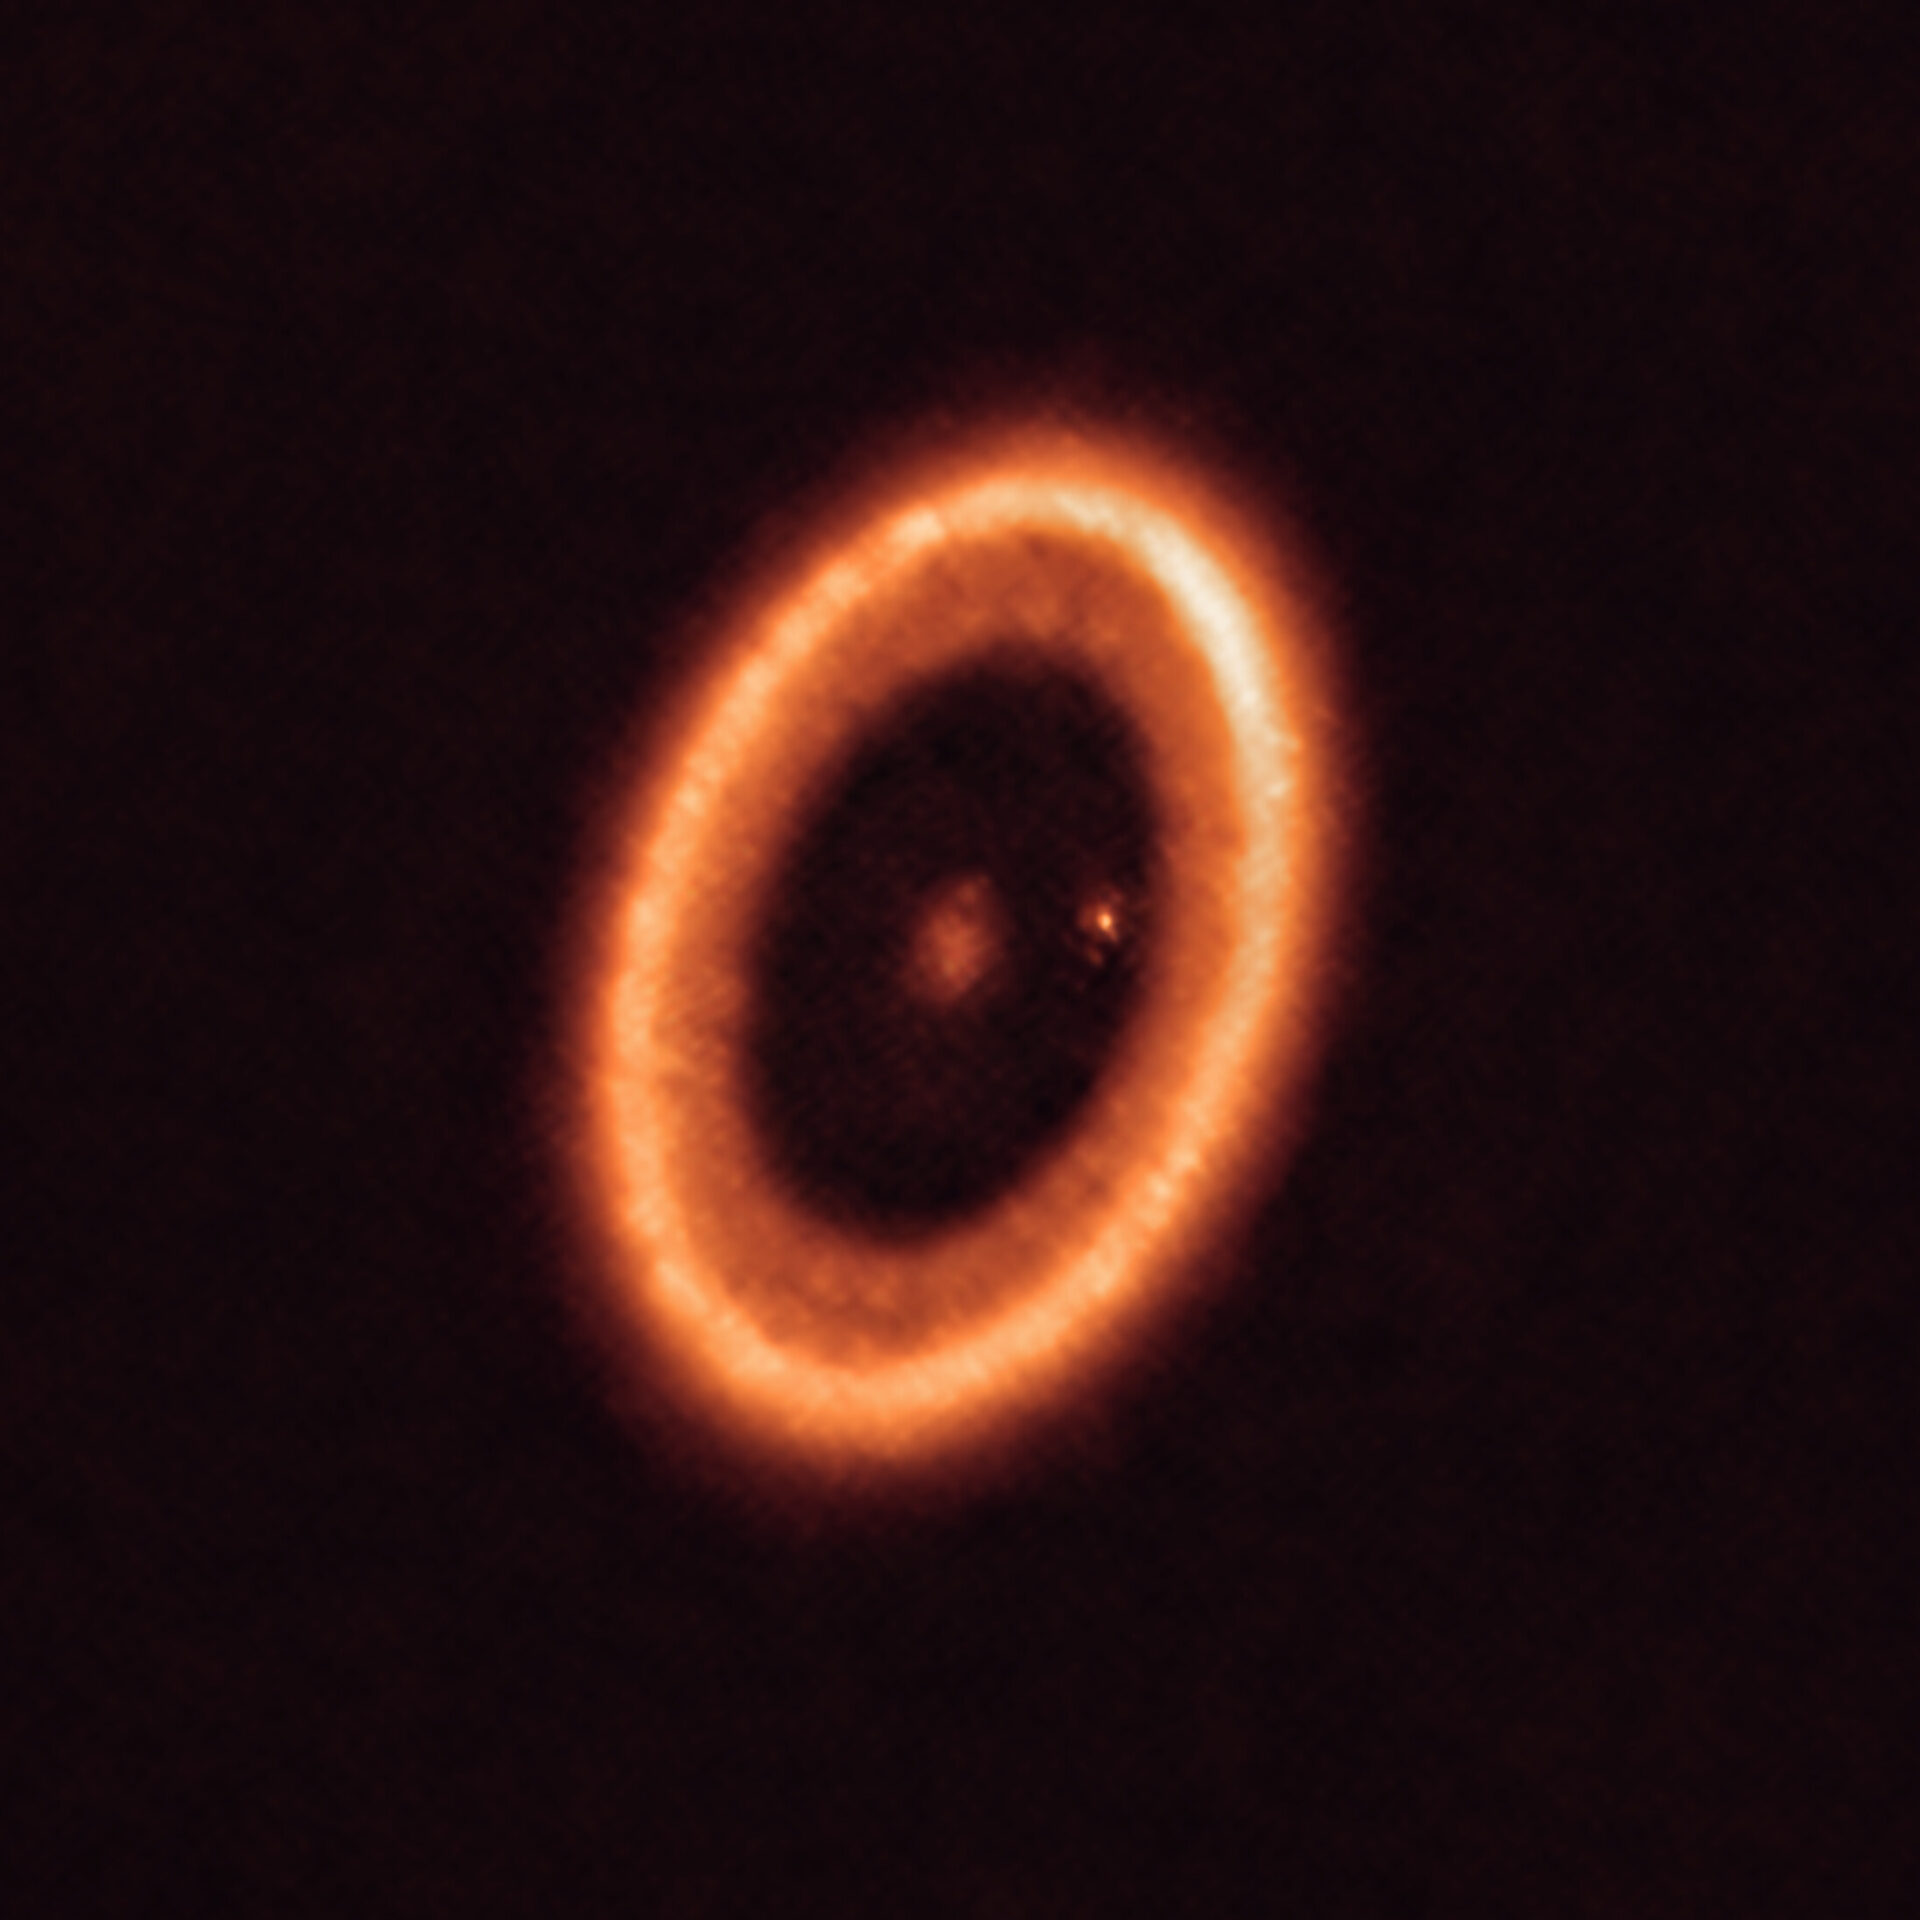

The PDS 70 system as seen with ALMA

This image, taken with the Atacama Large Millimeter/submillimeter Array (ALMA), in which ESO is a partner, shows the PDS 70 system, located nearly 400 light-years away and still in the process of being formed. The system features a star at its centre and at least two planets orbiting it, PDS 70b (not visible in the image) and PDS 70c, surrounded by a circumplanetary disc (the dot to the right of the star). The planets have carved a cavity in the circumstellar disc (the ring-like structure that dominates the image) as they gobbled up material from the disc itself, growing in size. It was during this process that PDS 70c acquired its own circumplanetary disc, which contributes to the growth of the planet and where moons can form.

Credit: ALMA (ESO/NAOJ/NRAO)/Benisty et al